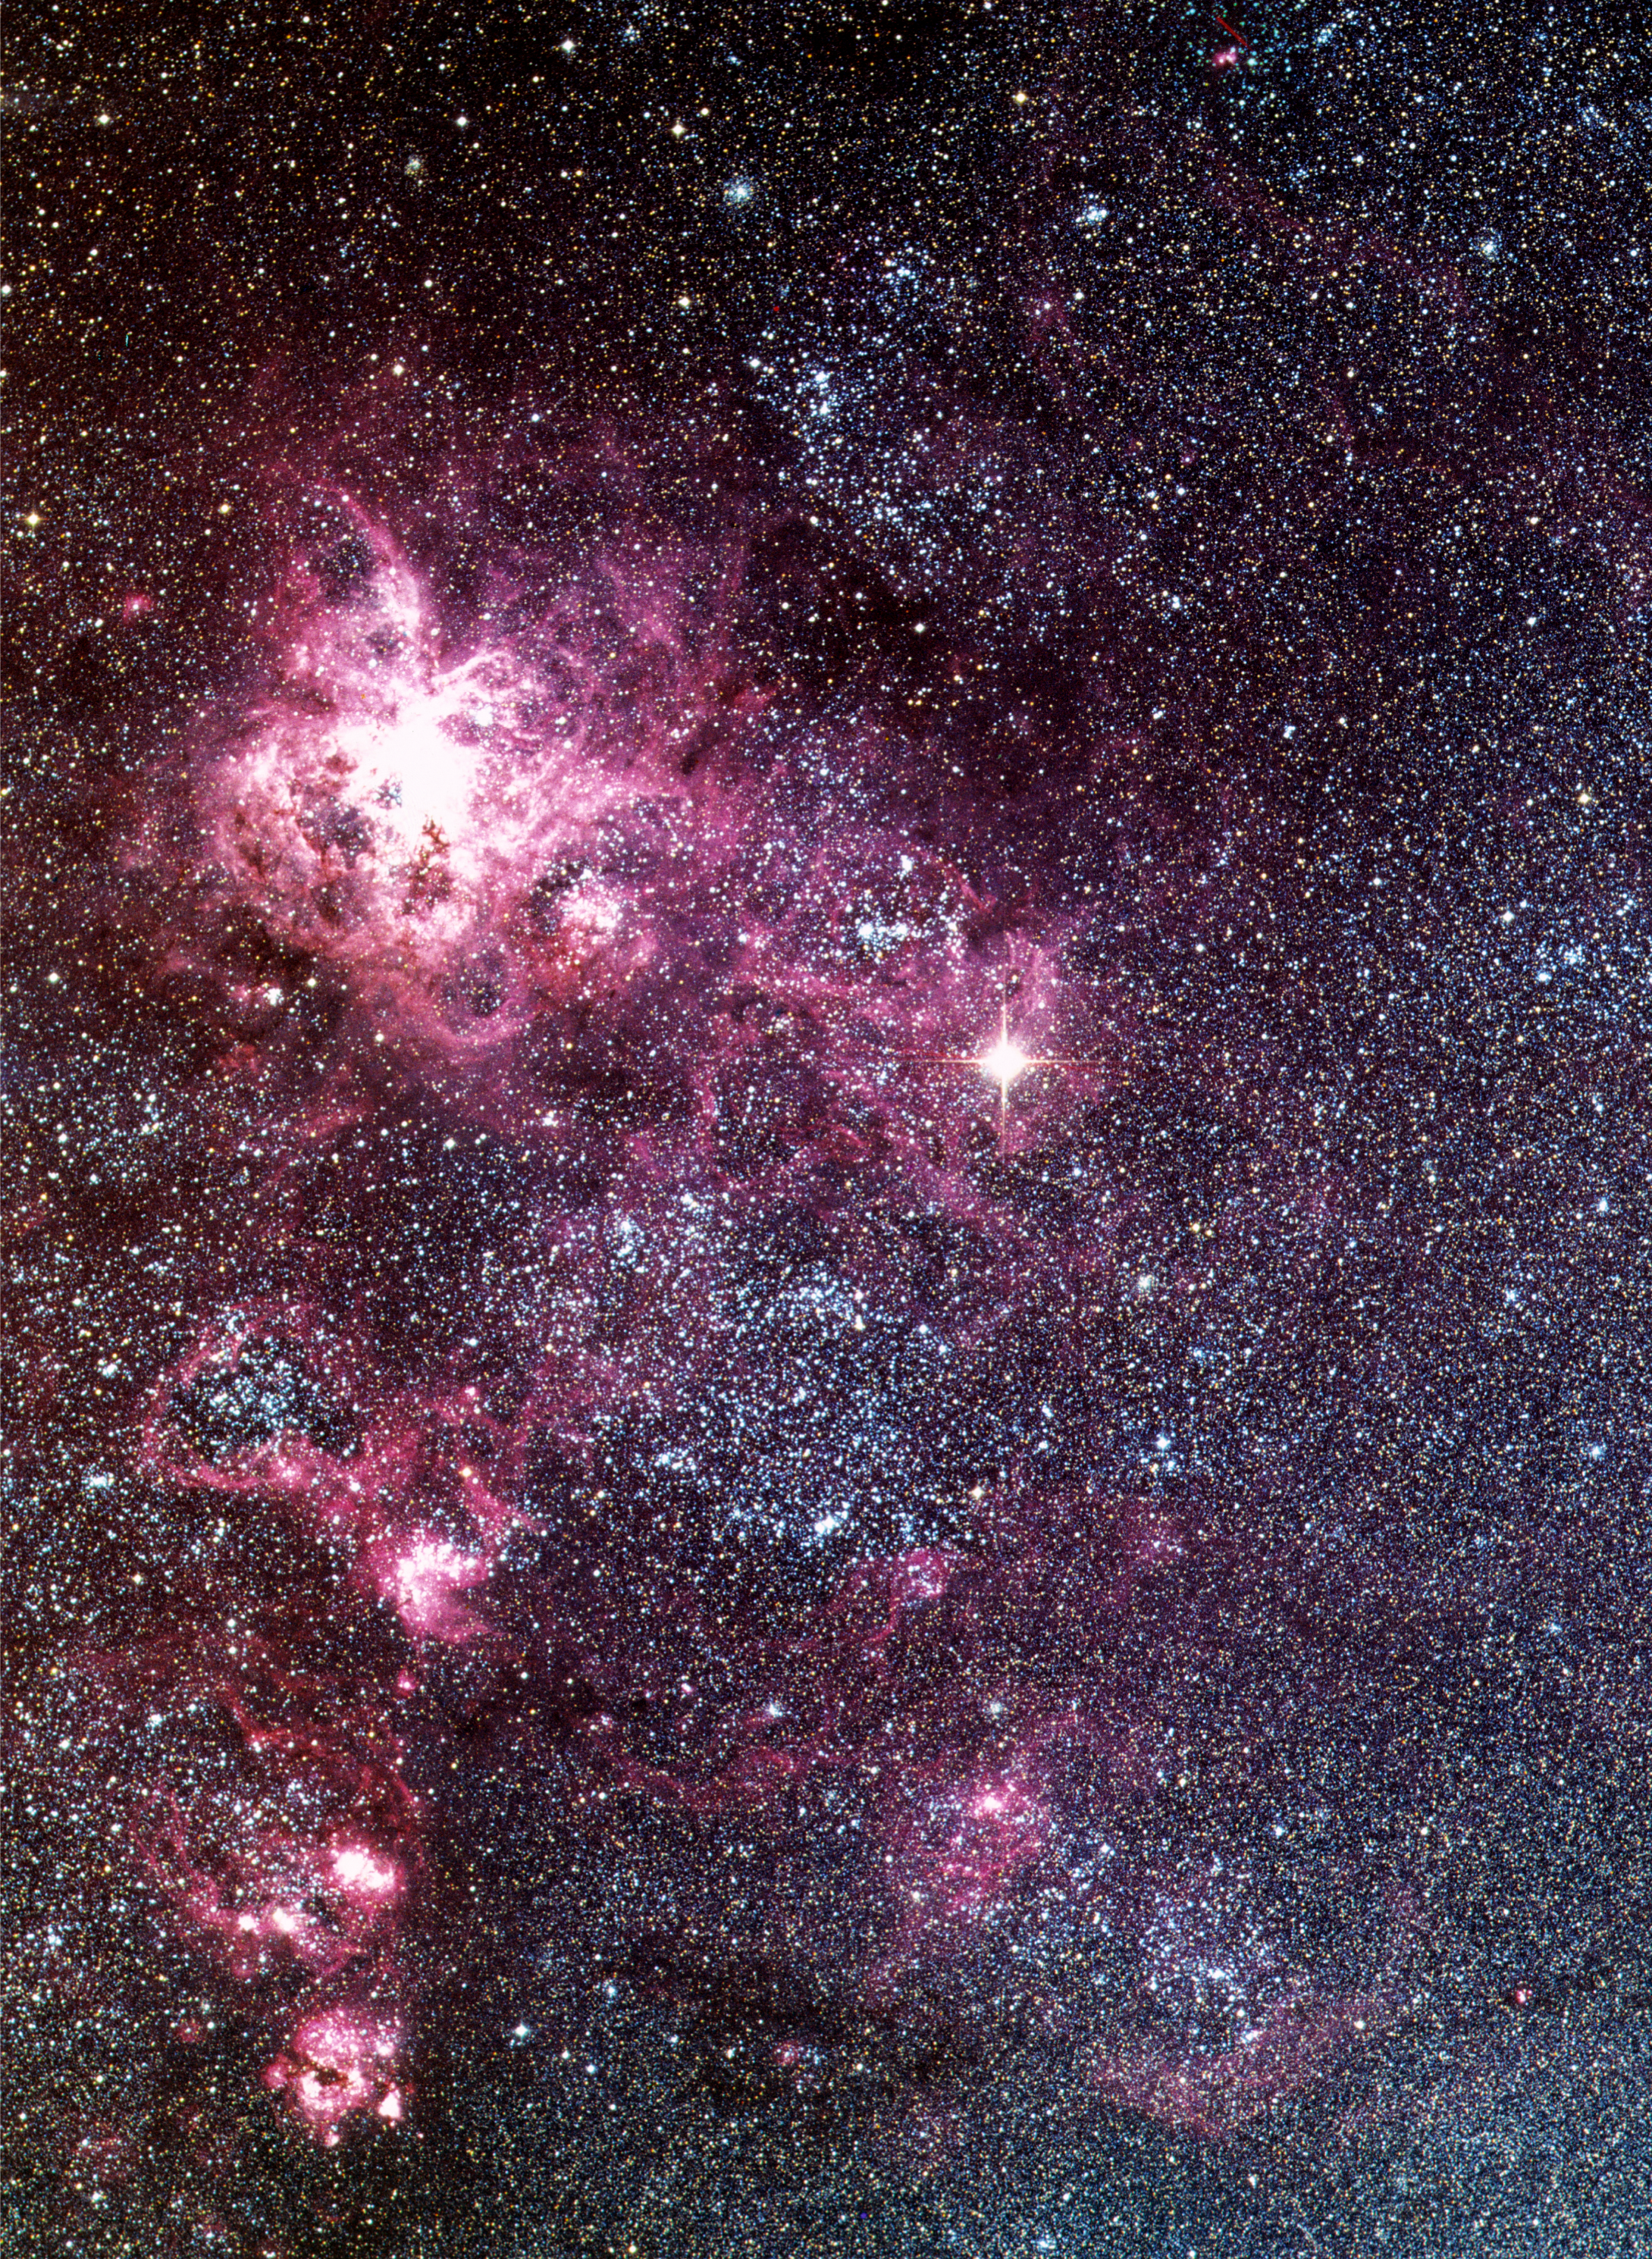

SN1987A in the Large Magellanic Cloud

Image obtained with the ESO Schmidt Telescope of the Tarantula Nebula in the Large Magellanic Cloud. Supernova 1987A is clearly visible as the very bright star in the middle right. At the time of this image, the supernova was visible with the unaided eye.

Credit: ESO